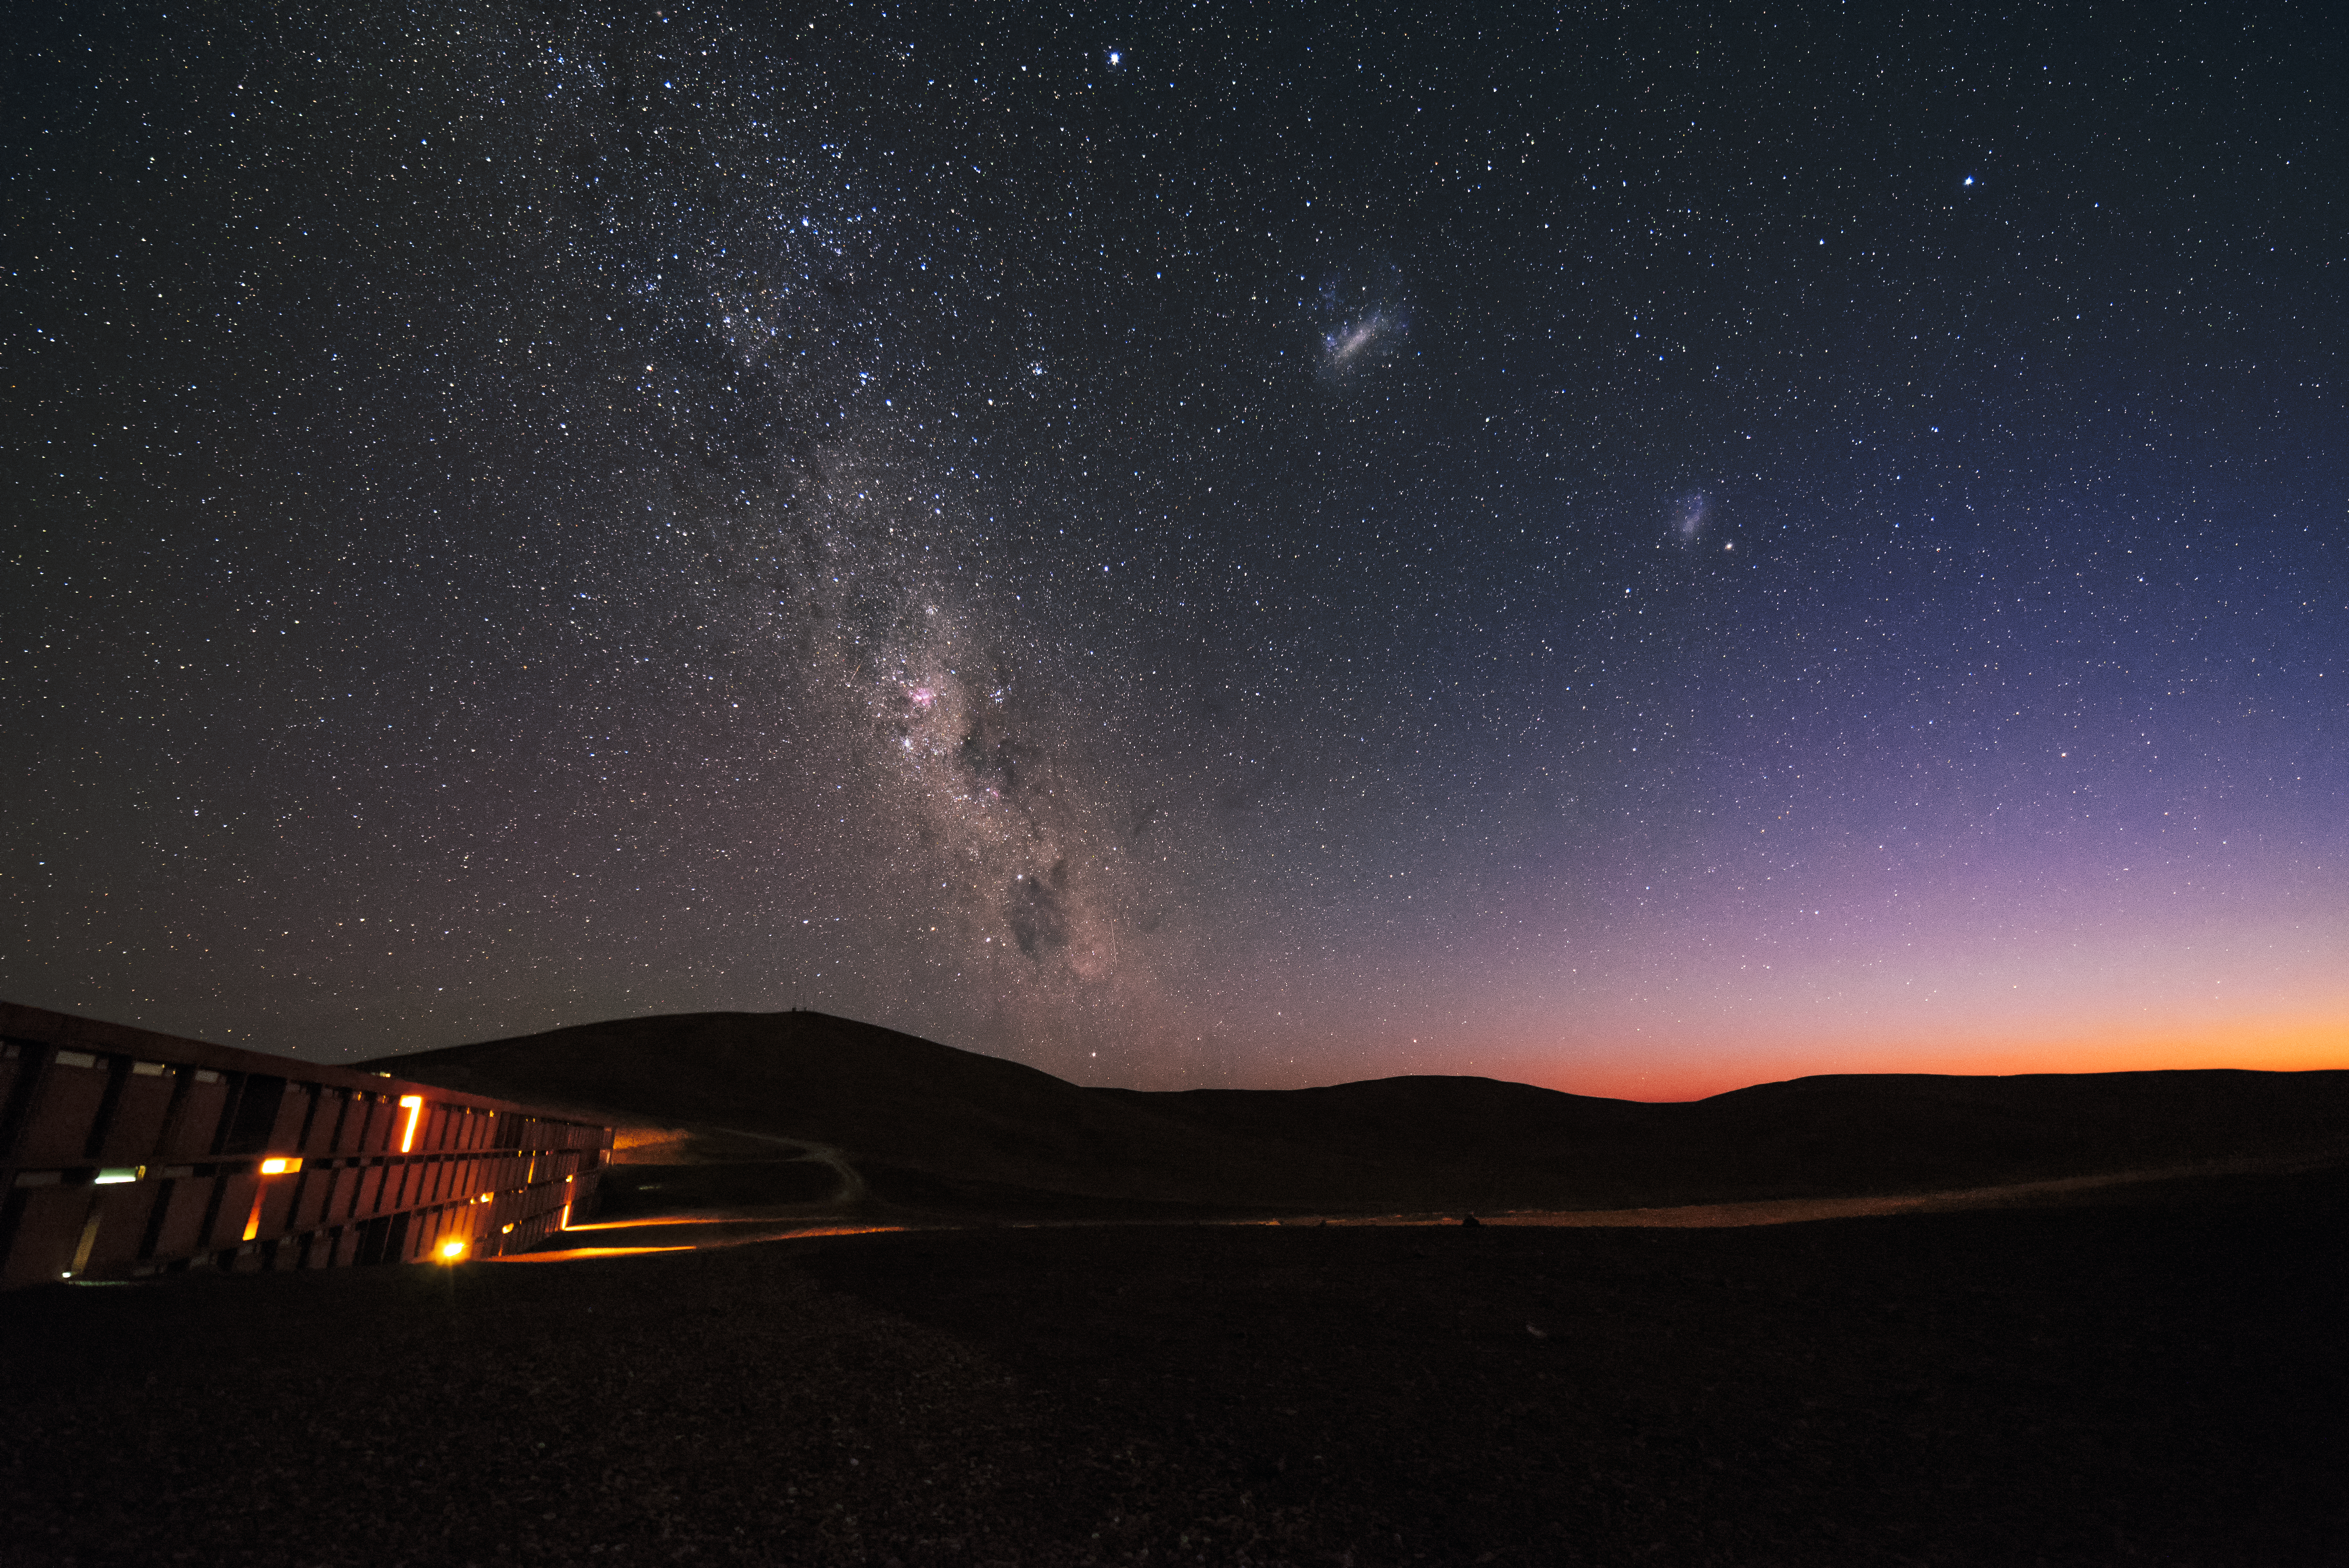

Night sky over La Residencia

La Residencia remains relatively conspicuous, even in the deep night of the desert, allowing a rich sky studded with stars to stretch out overhead.

Credit: ESO/G. Brammer